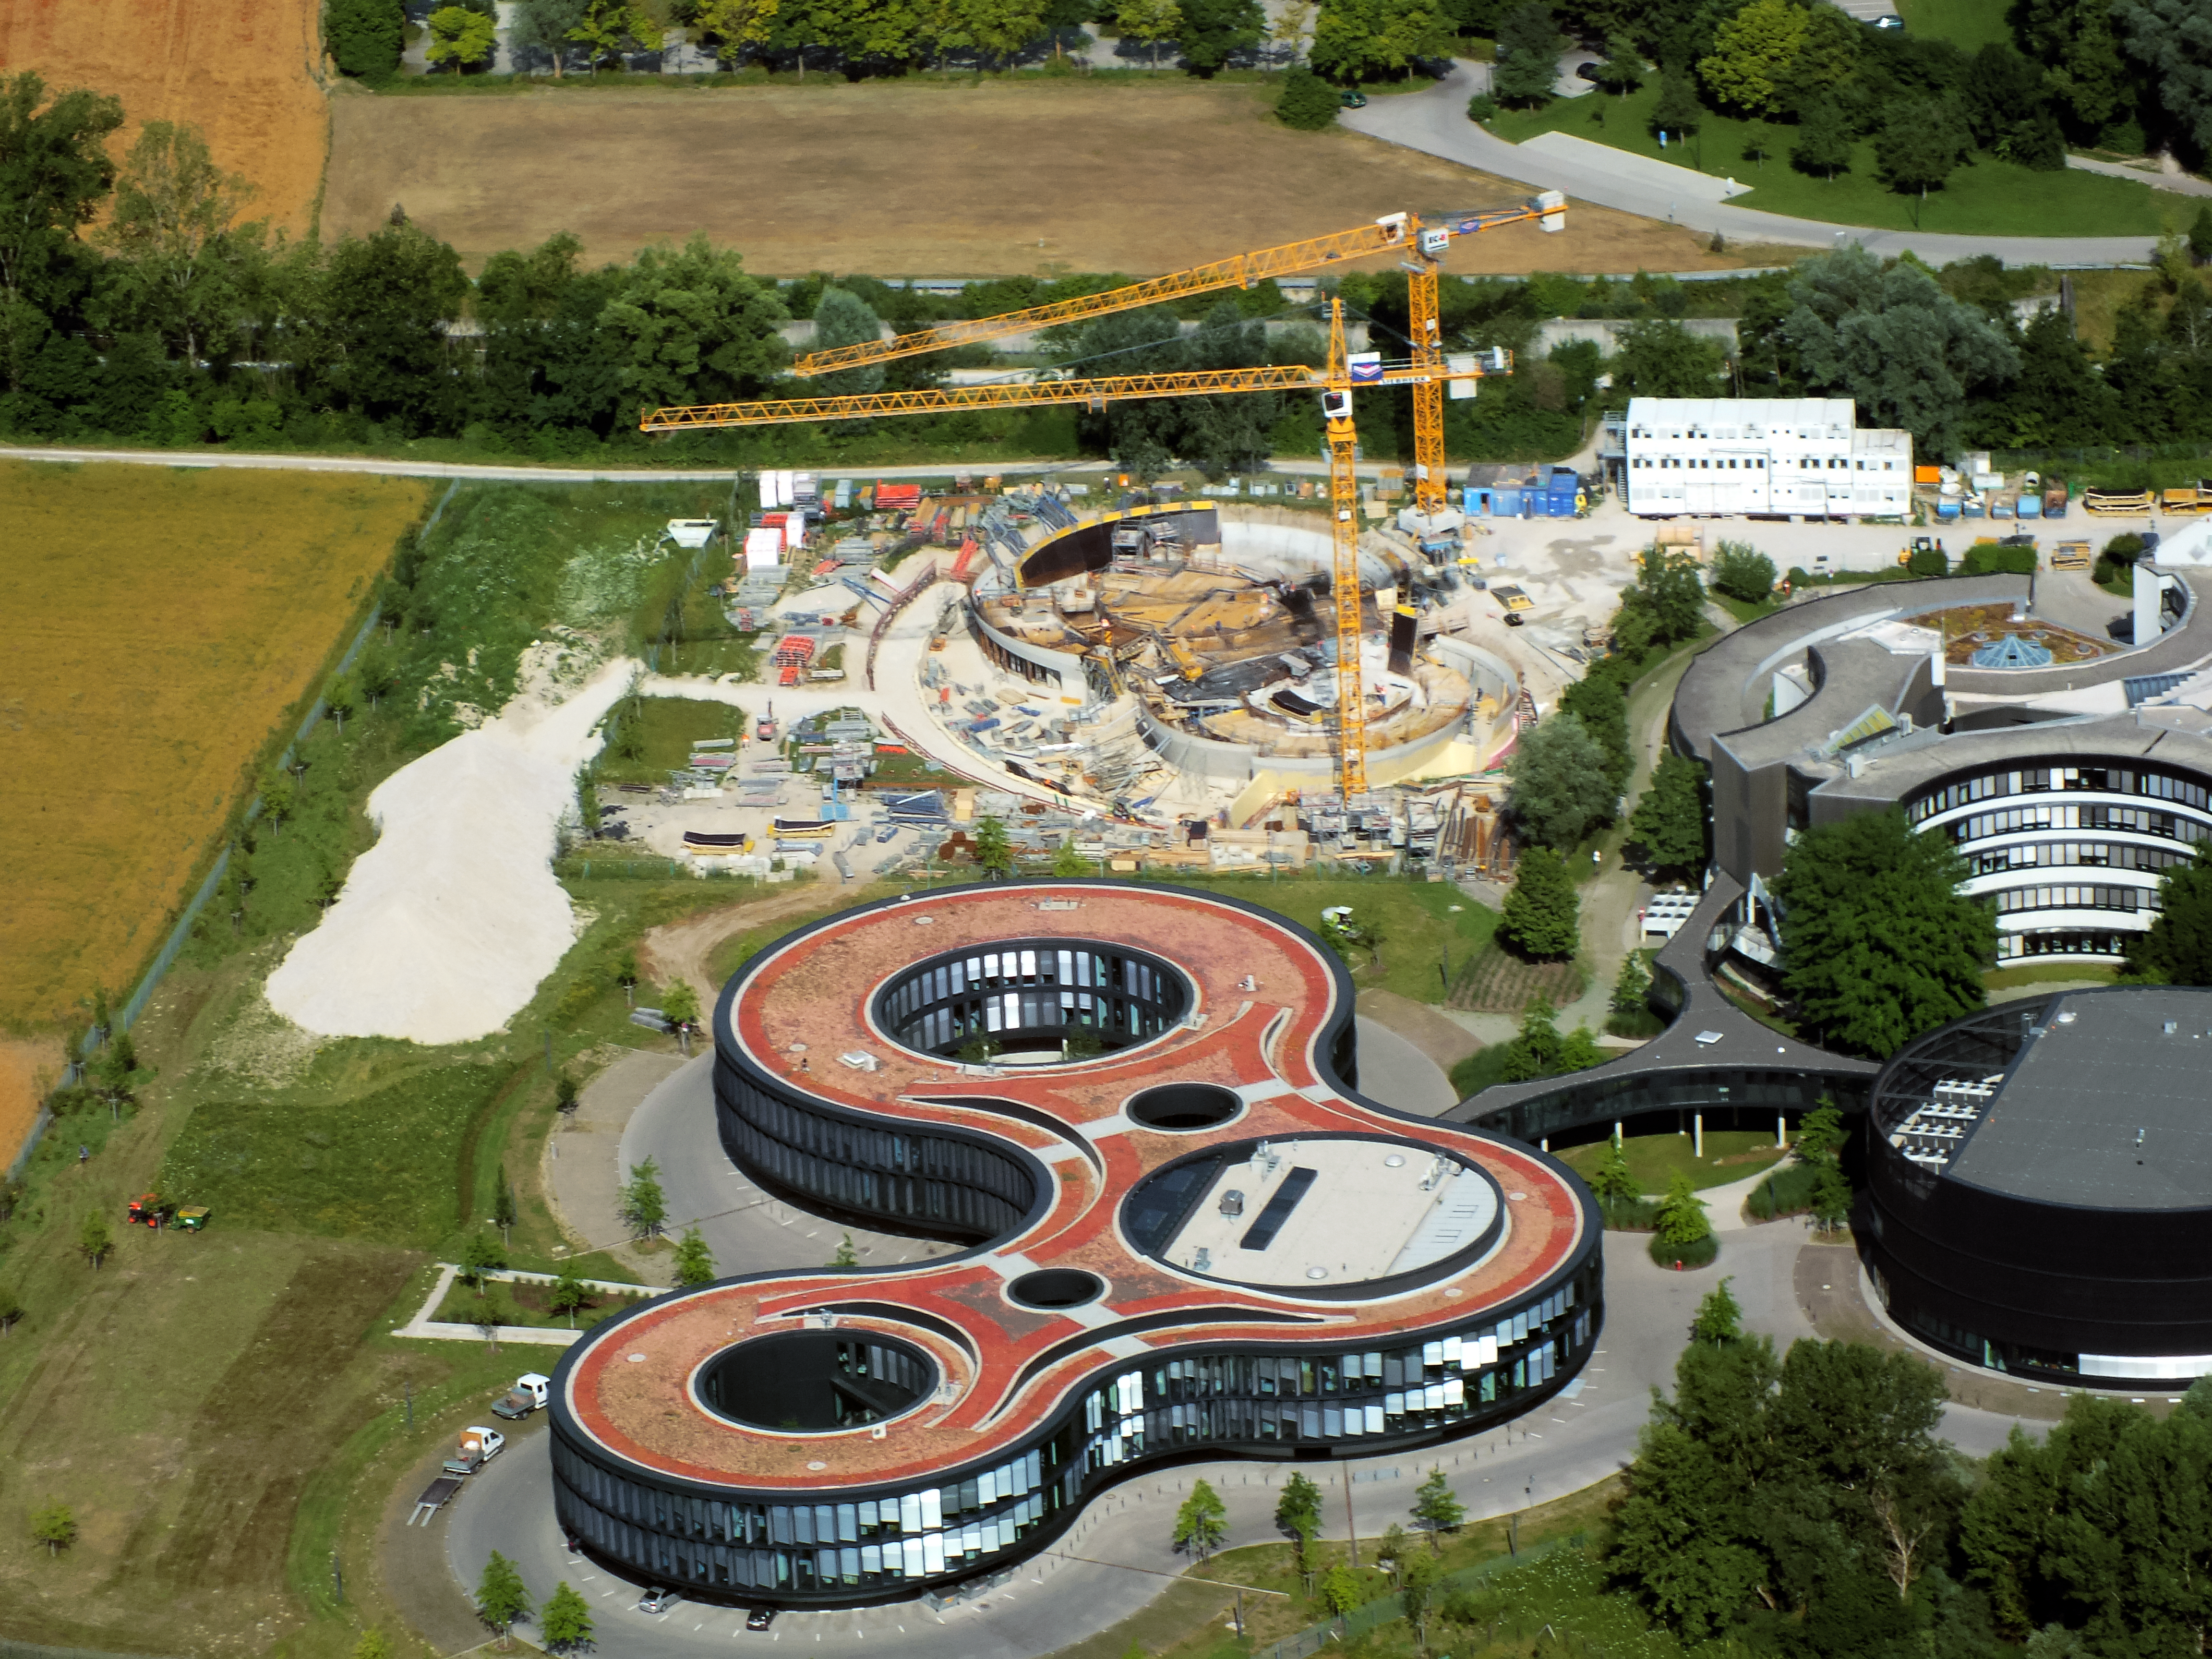

Aerial view of ESO Headquarters

In Garching bei München, nestled into the lush Bavarian landscape, are the ESO Headquarters and the ESO Supernova Planetarium & Visitor Centre, both of which are pictured in this incredible image from an ultralight plane.

The construction site of the ESO Supernova can be seen encircled by cranes towards the top of this image. The original ESO Headquarters building can be seen to the right, with the new extension building — identifiable through its distinct red roof — to the left.

Credit: ESO/E. Graf